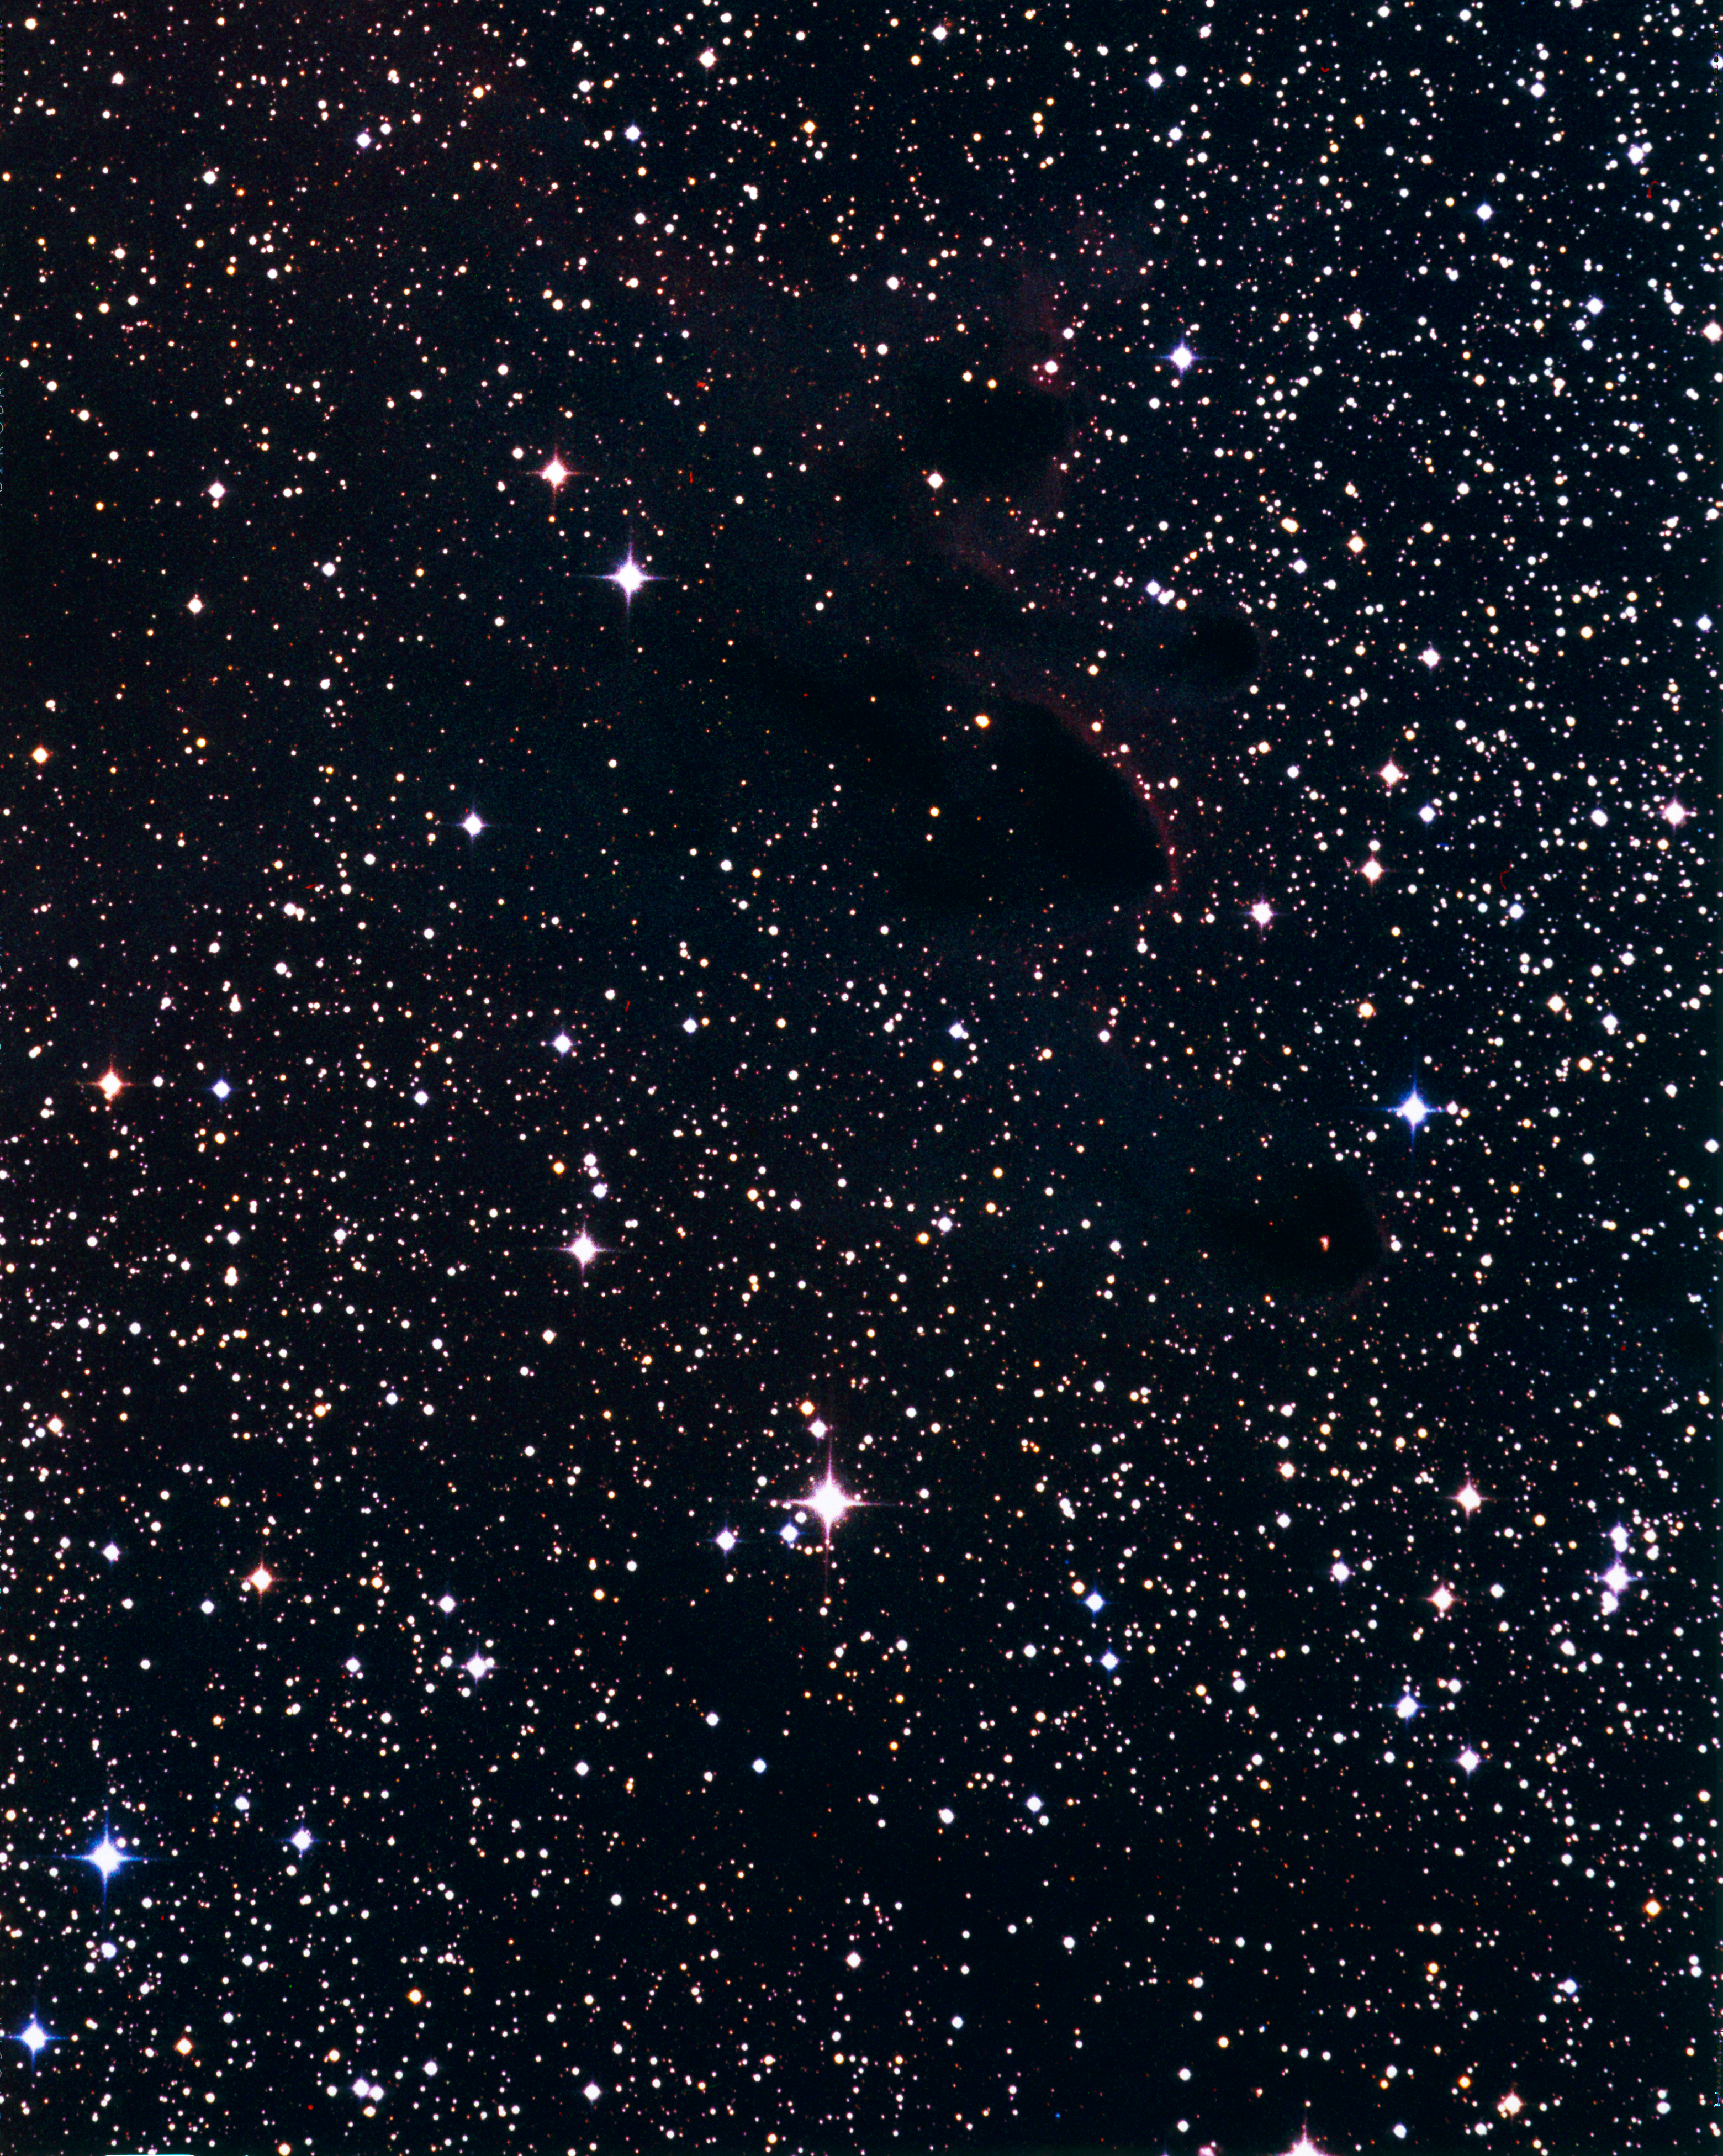

Bok Globule

Bok globules are dark clouds of dense cosmic dust and gas in which star formation sometimes takes place.

Credit: ESO